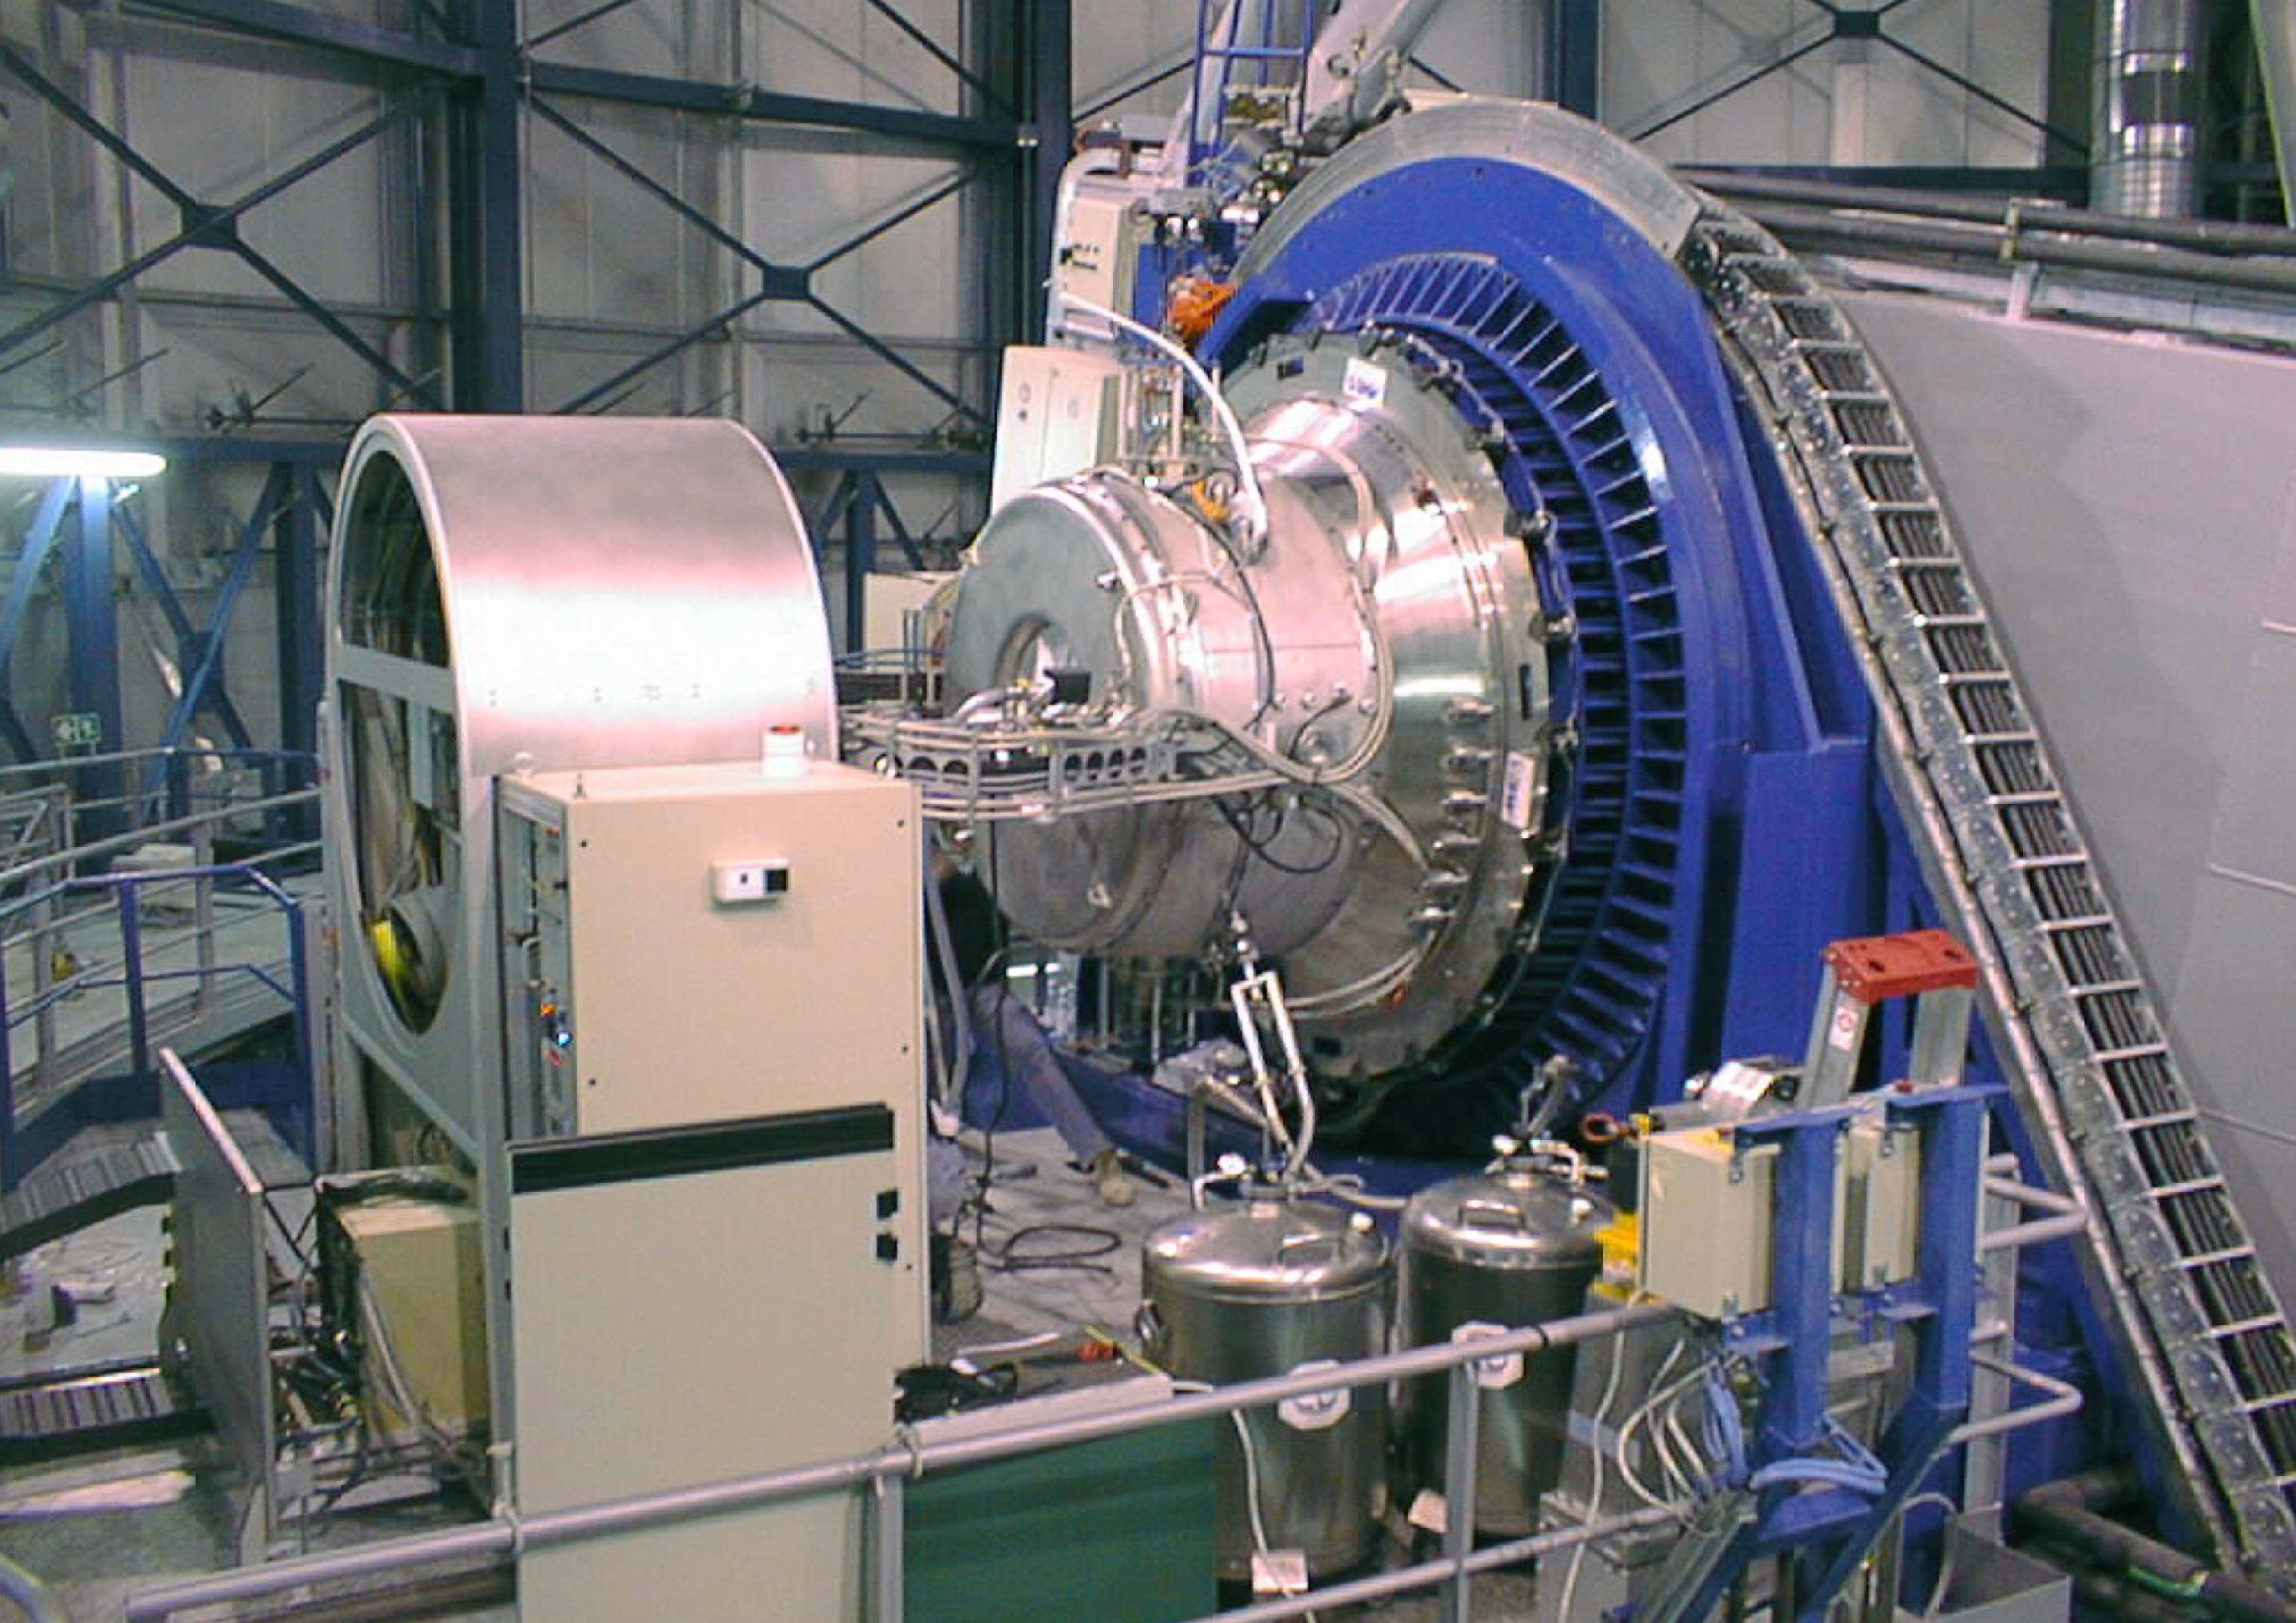

ISAAC mounted on VLT UT1

The image shows ISAAC mounted at the UT1 Nasmyth B adaptor-rotator (right; blue colour). The co-rotator system (left) through which the various cables are fed to the instrument, is also well visible. (Photo obtained on November 16, 1998).

Credit: ESO